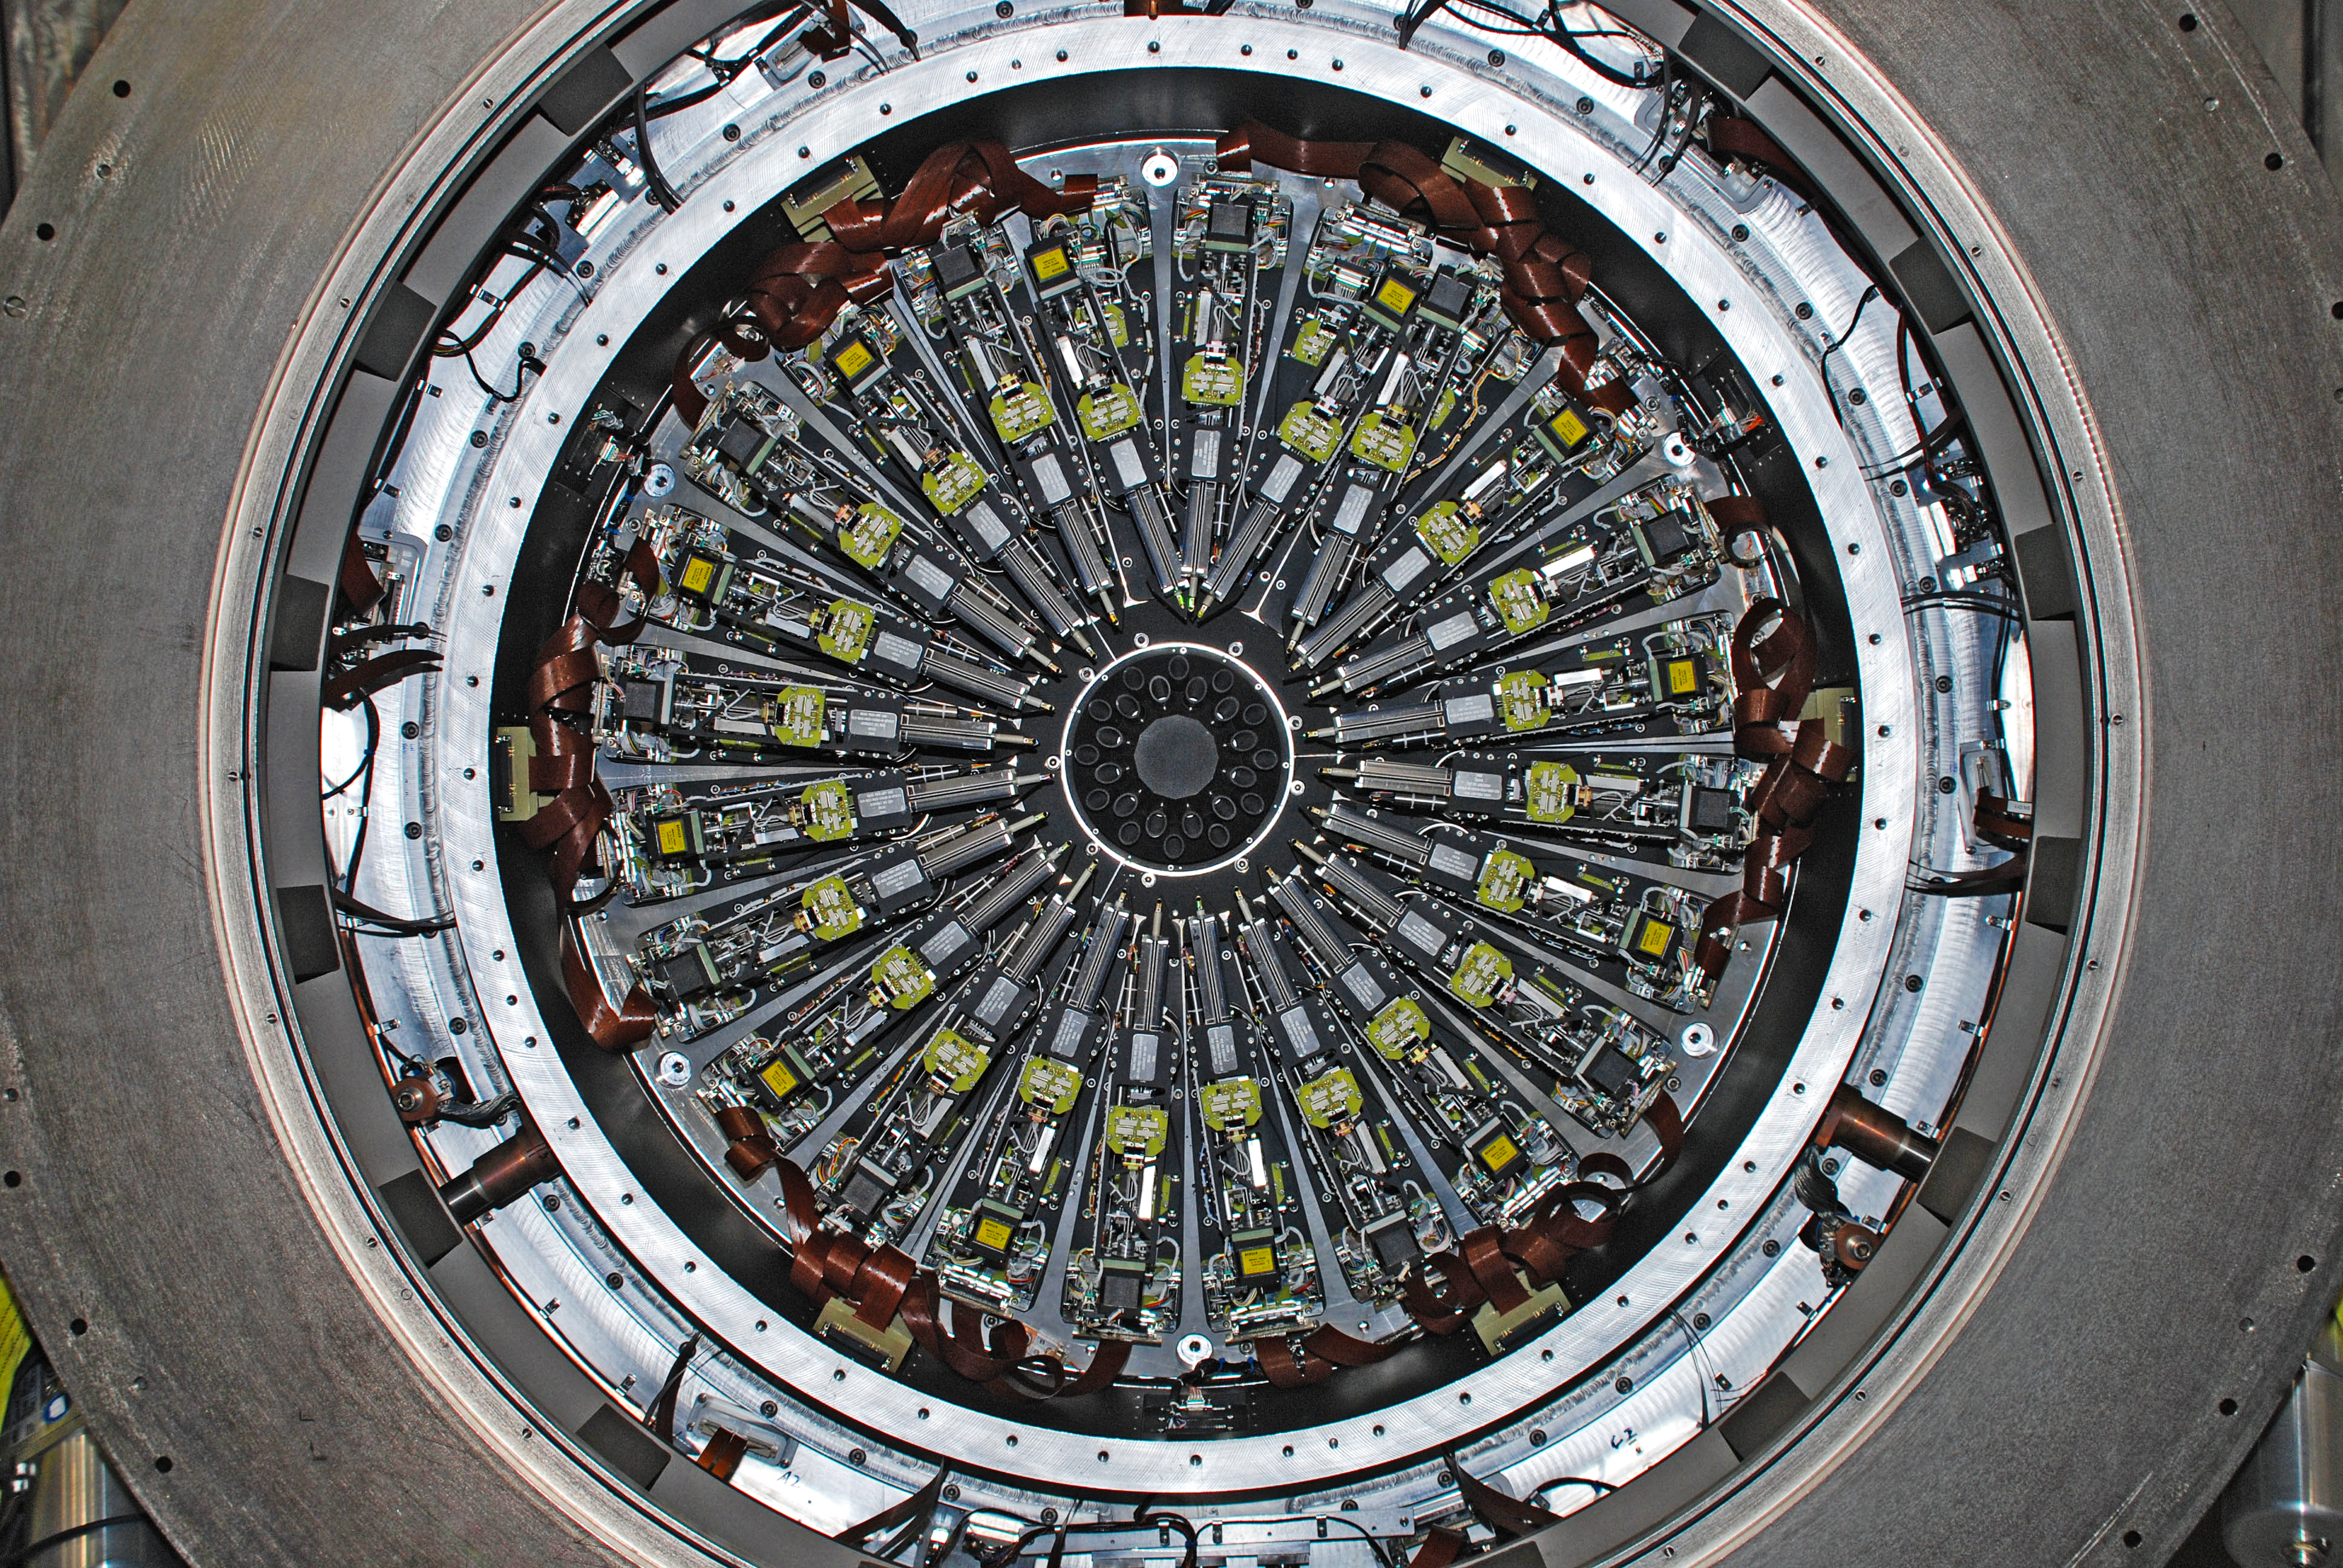

The KMOS spectrograph before shipping to Chile

The KMOS spectrograph is shown when it was undergoing tests at the UK Astronomy Technology Centre in Edinburgh, before it was shipped to Chile to become a powerful new instrument on the Very Large Telescope. The 24 robotic arms are visible.

Credit: STFC/UKATC/ESO